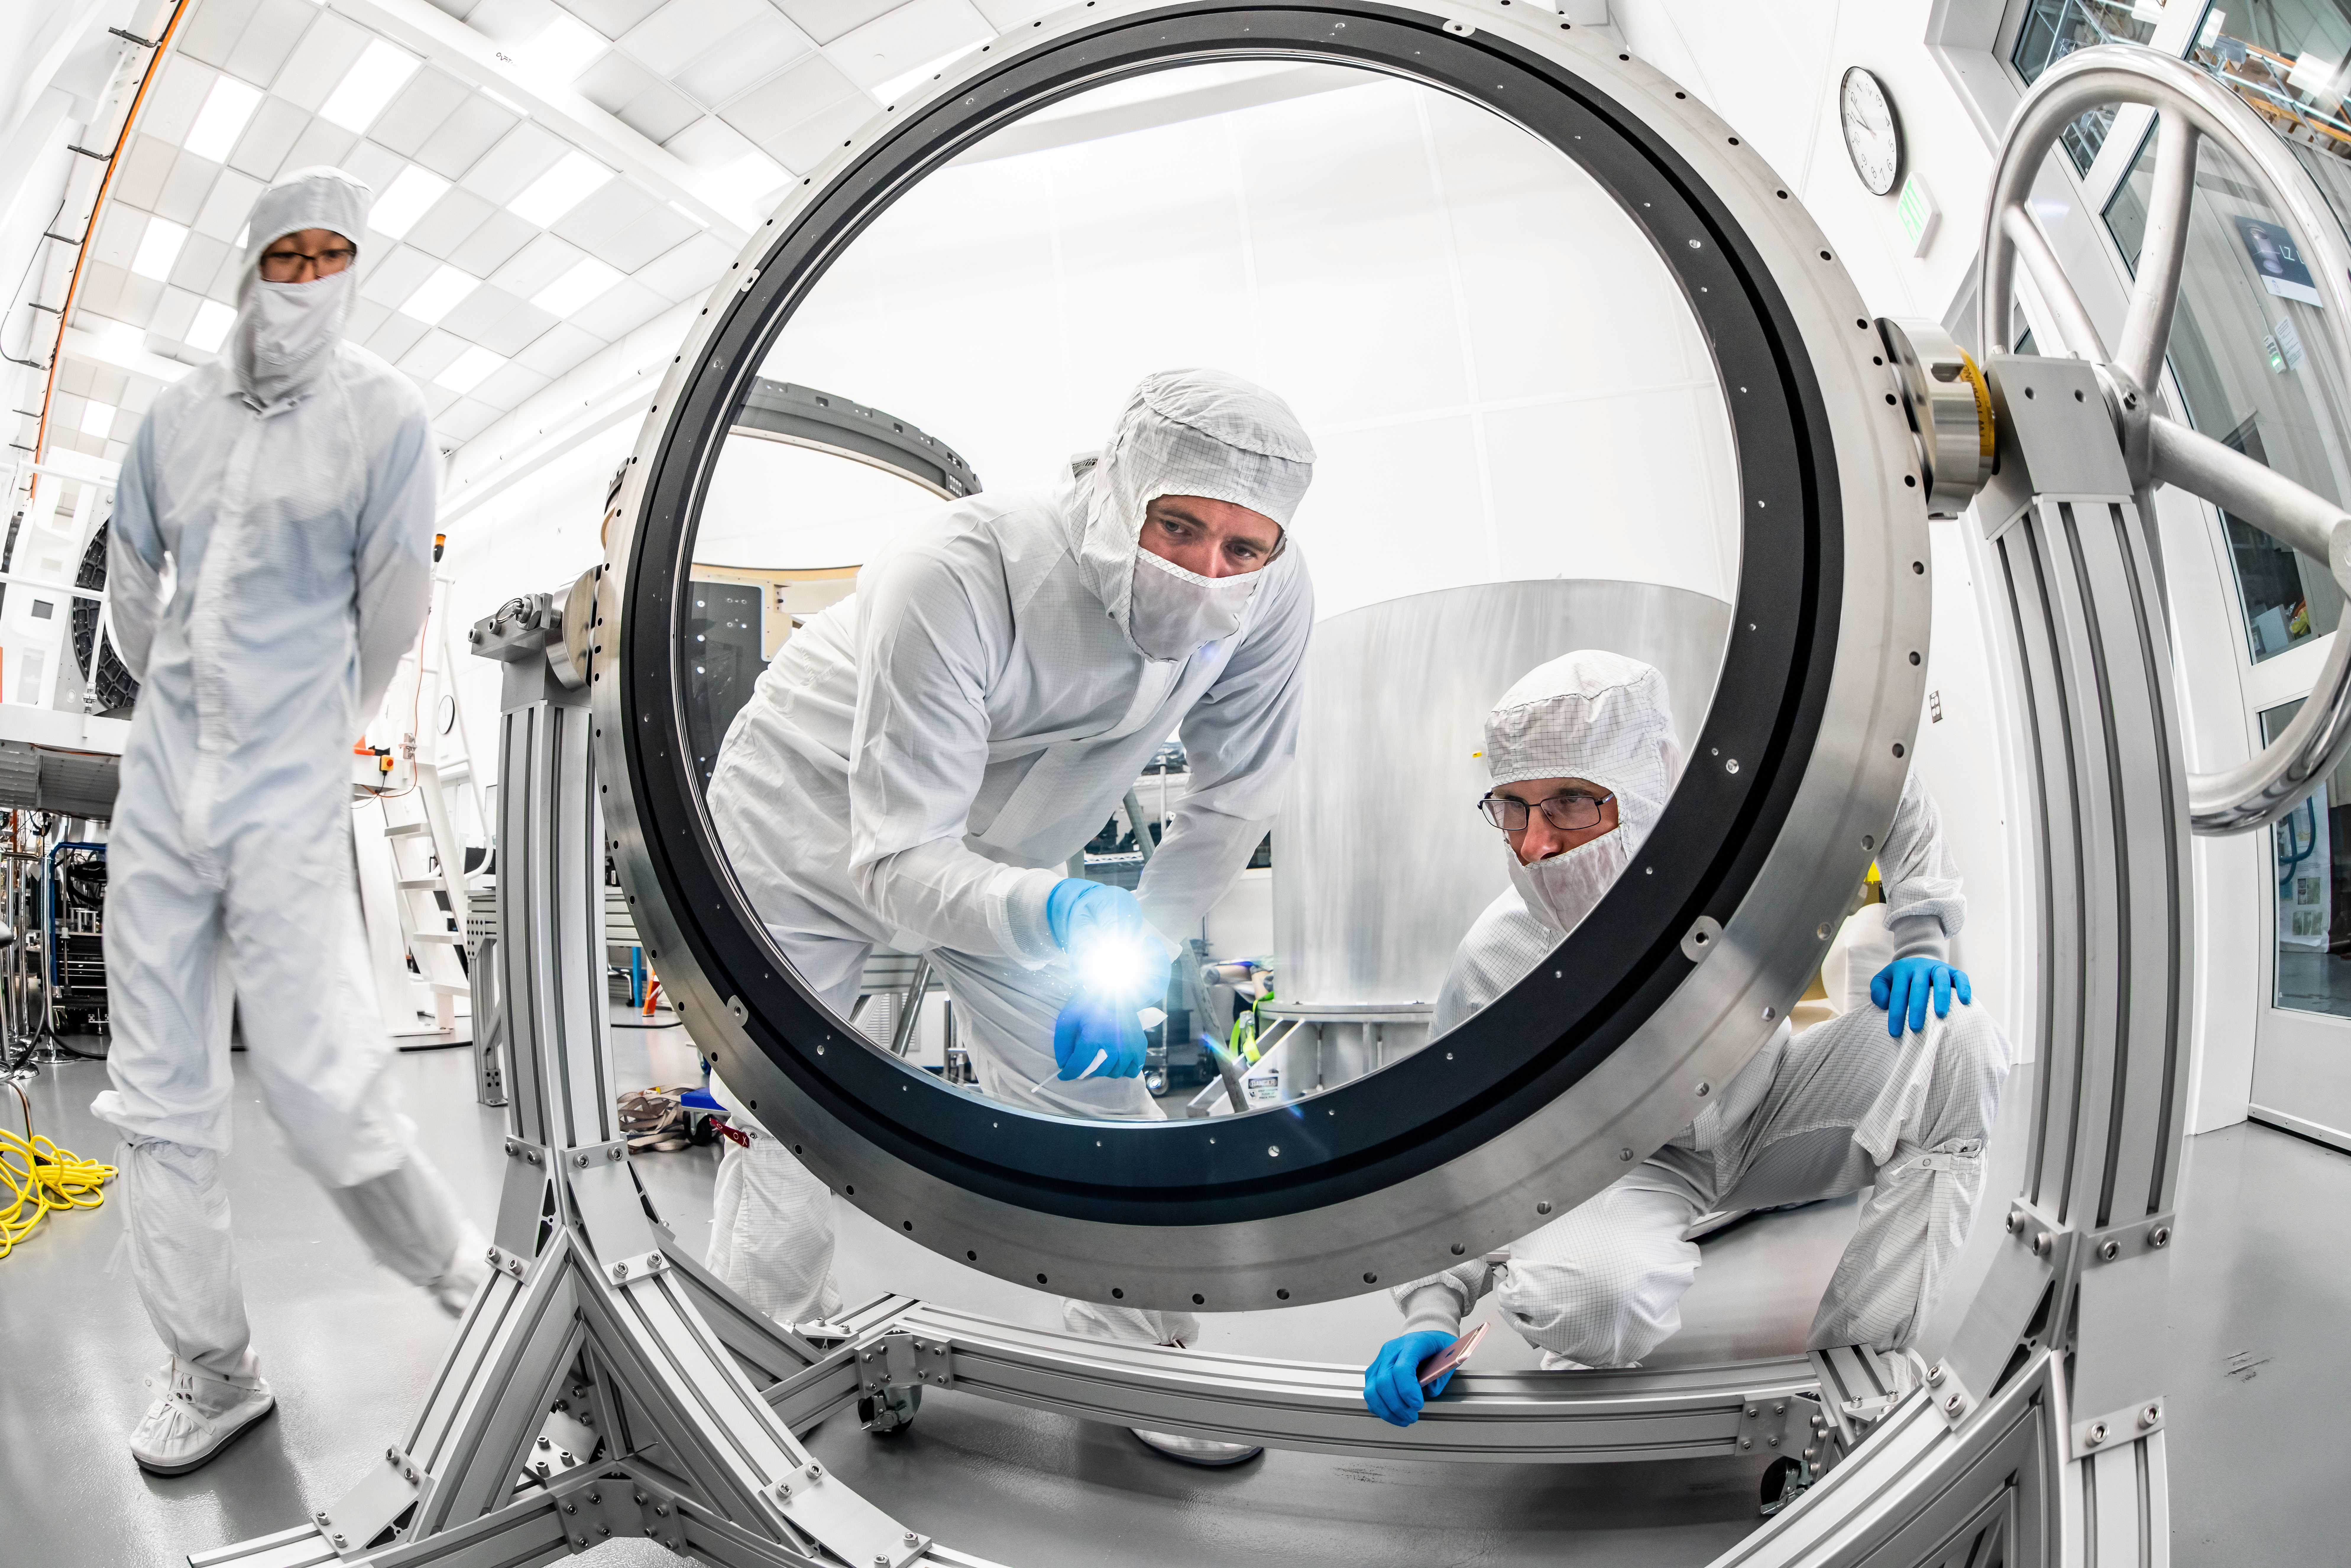

LSST Lens Inspection

Arrival and inspection of the L3 lens of the LSST Camera at a clean room at SLAC. Although smaller than the other two lenses that will go into the camera body, it’s still over 3 feet in diameter and weighs a whopping 200 pounds. L3 will be closest to the 3,200-megapixel camera’s focal plane. It’ll be the final optical element correcting images captured by the imaging sensors, as well as the barrier for the vacuum inside the cryostat that cools imaging sensors to minus 150 degrees Fahrenheit. Work on the lenses has been managed by Lawrence Livermore National Laboratory.

Credit: Jacqueline Ramseyer Orrell/SLAC National Accelerator Laboratory